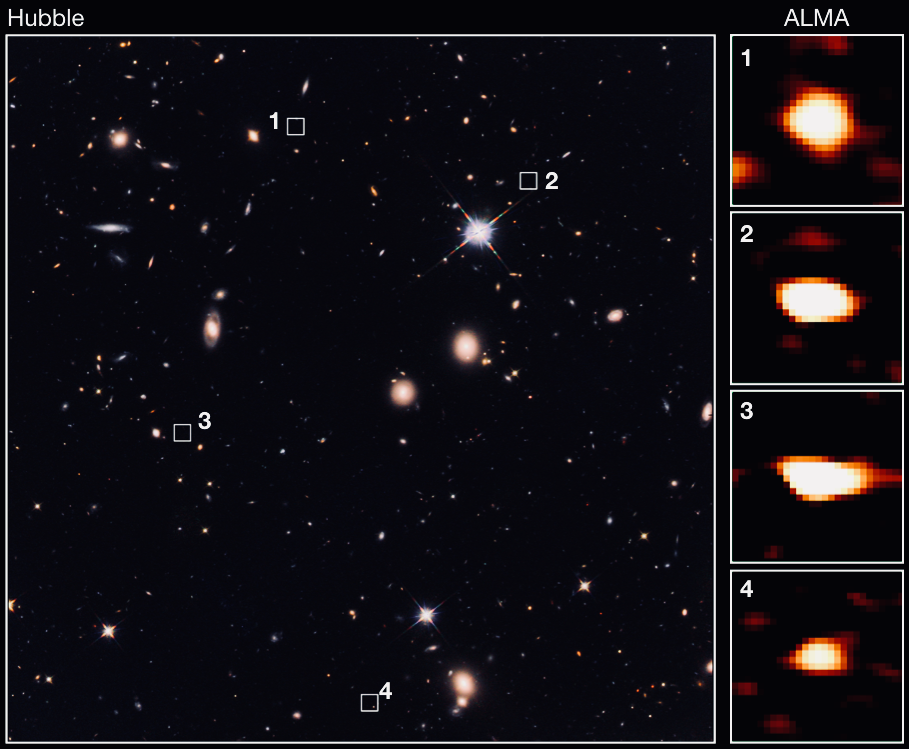

ALMA Identified Dark Ancestors of Massive Elliptical Galaxies

ALMA identified 39 faint galaxies that are not seen with the Hubble Space Telescope’s most in-depth view of the Universe 10 billion light-years away. This example image shows a comparison of Hubble and ALMA observations. The squares numbered from 1 to 4 are the locations of faint galaxies unseen in the Hubble image.

Credit: The University of Tokyo/CEA/NAOJ